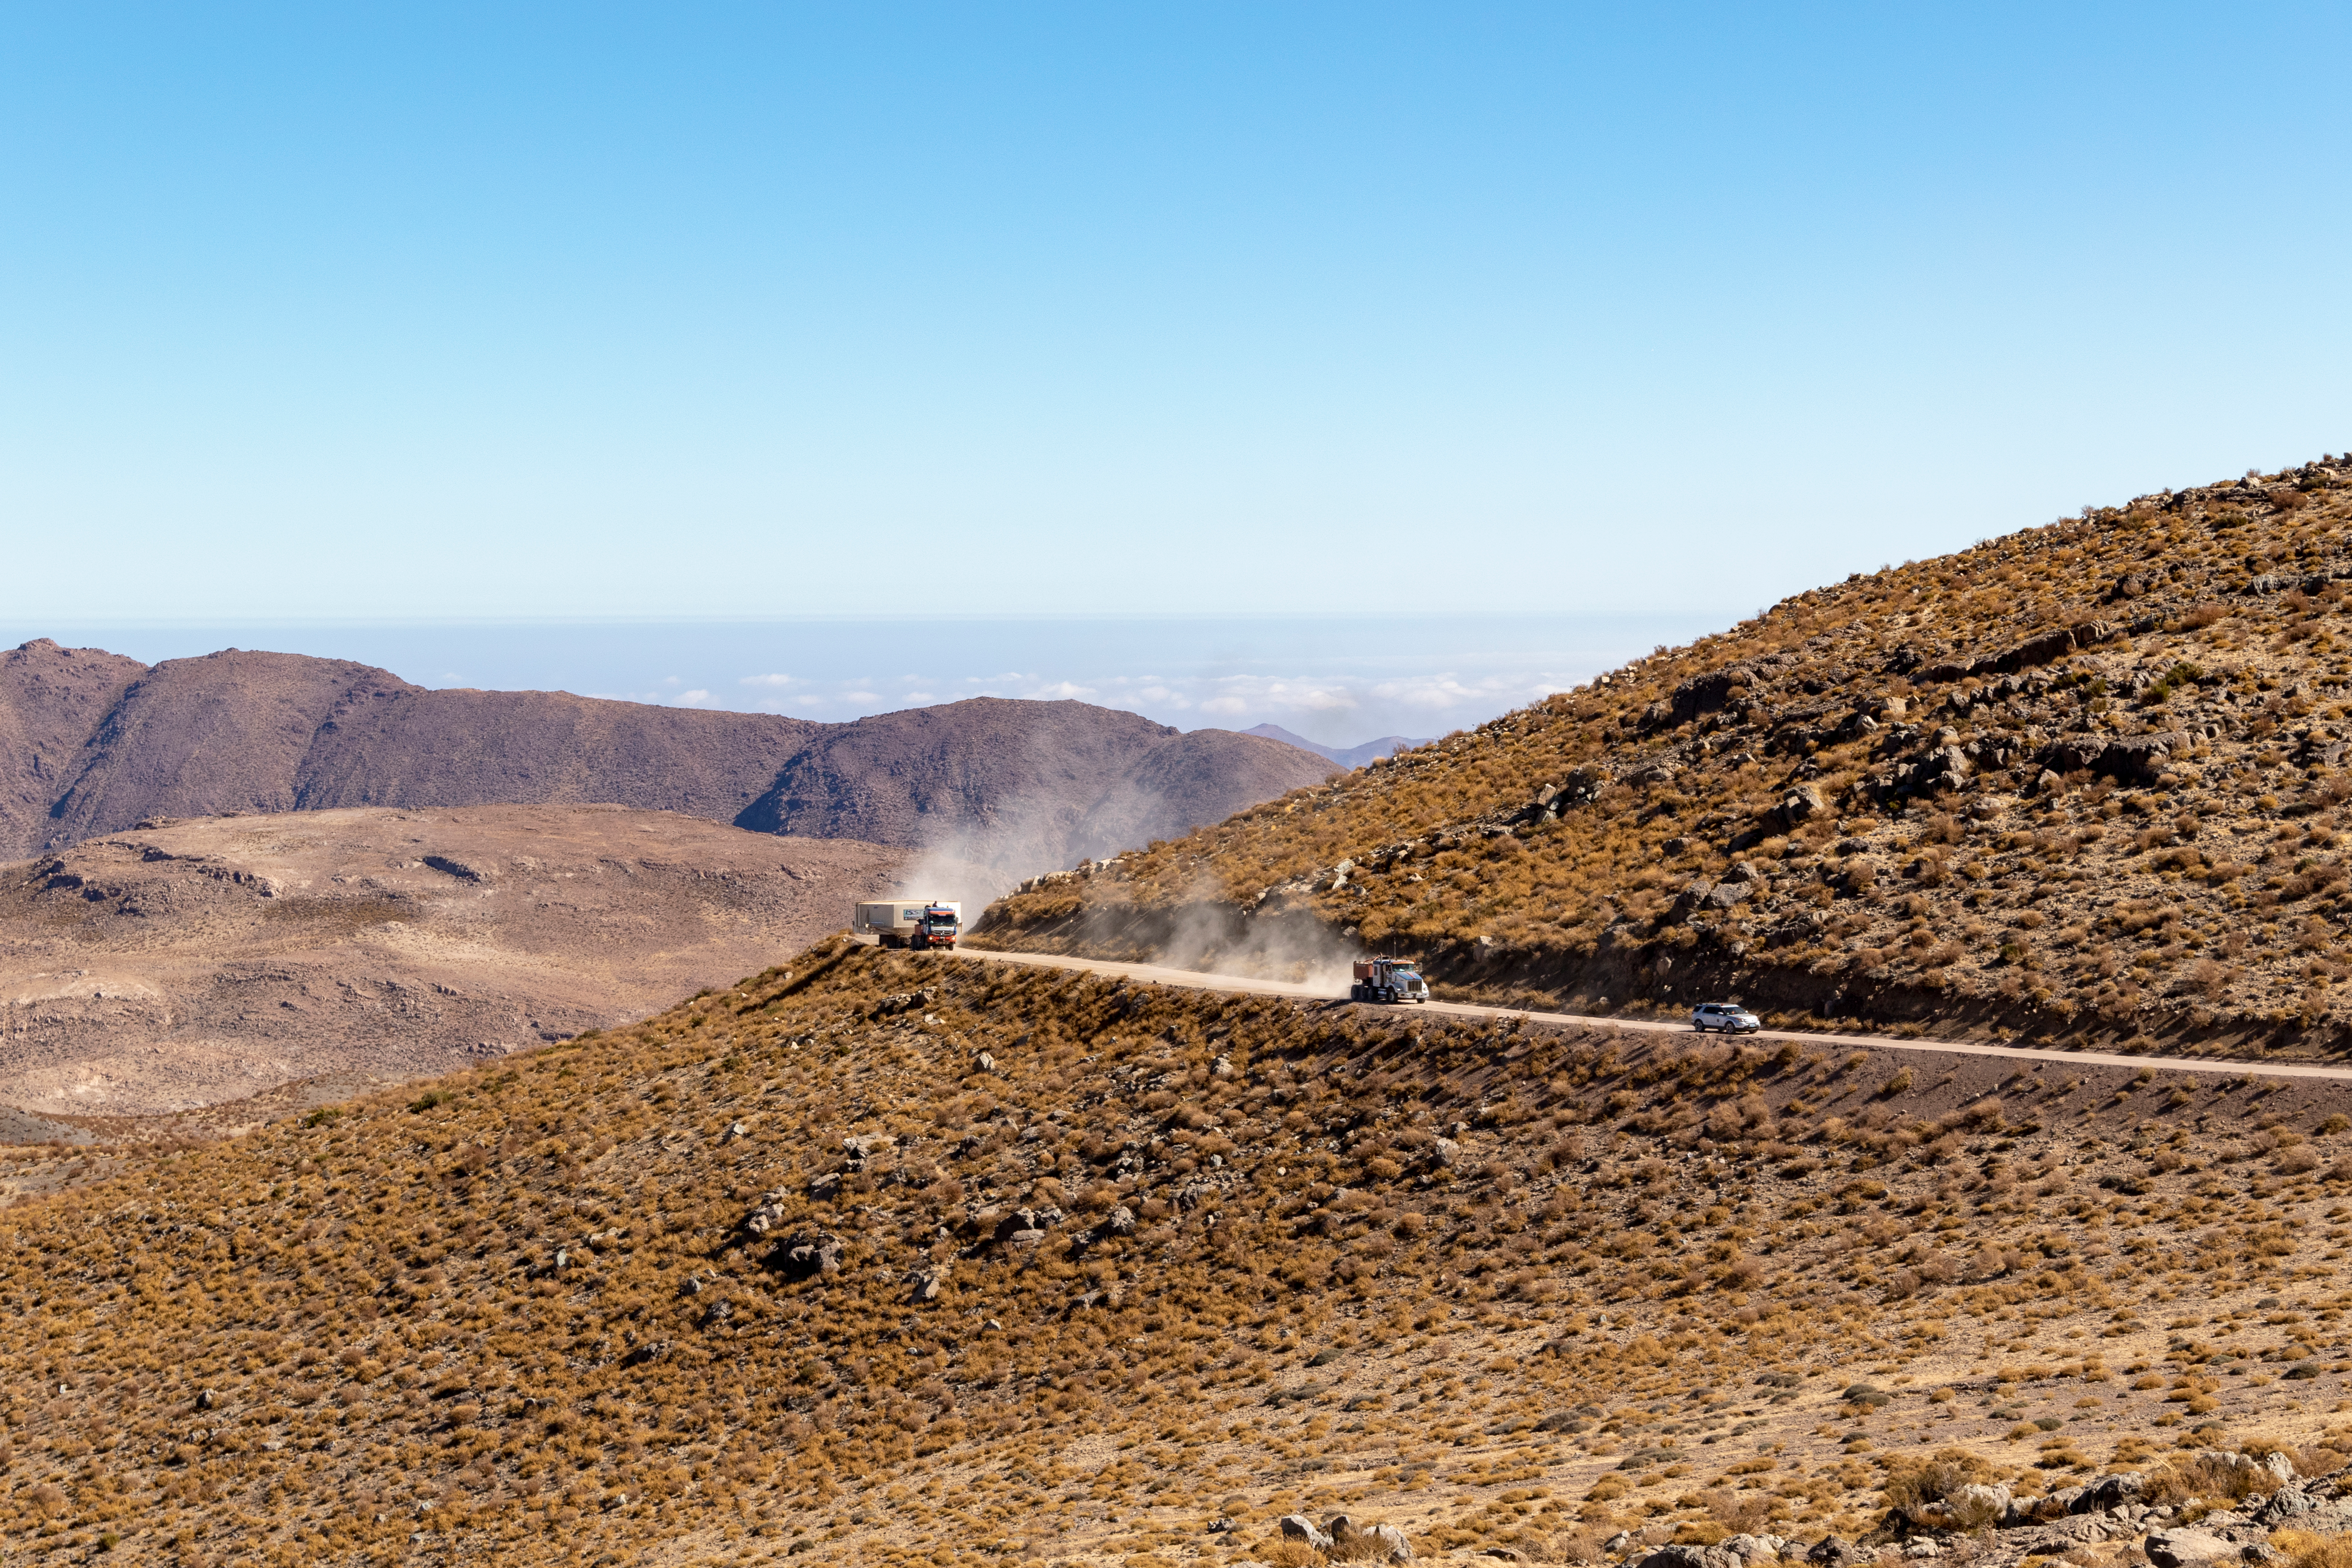

M1M3 Transported to the Summit

The LSST Primary/Tertiary Mirror (M1M3) arrived in the port of Coquimbo on May 7, and was transported to the LSST summit facility building over the next several days. It arrived on the summit on May 11, 2019.

Credit: Rubin Observatory/NSF/AURA